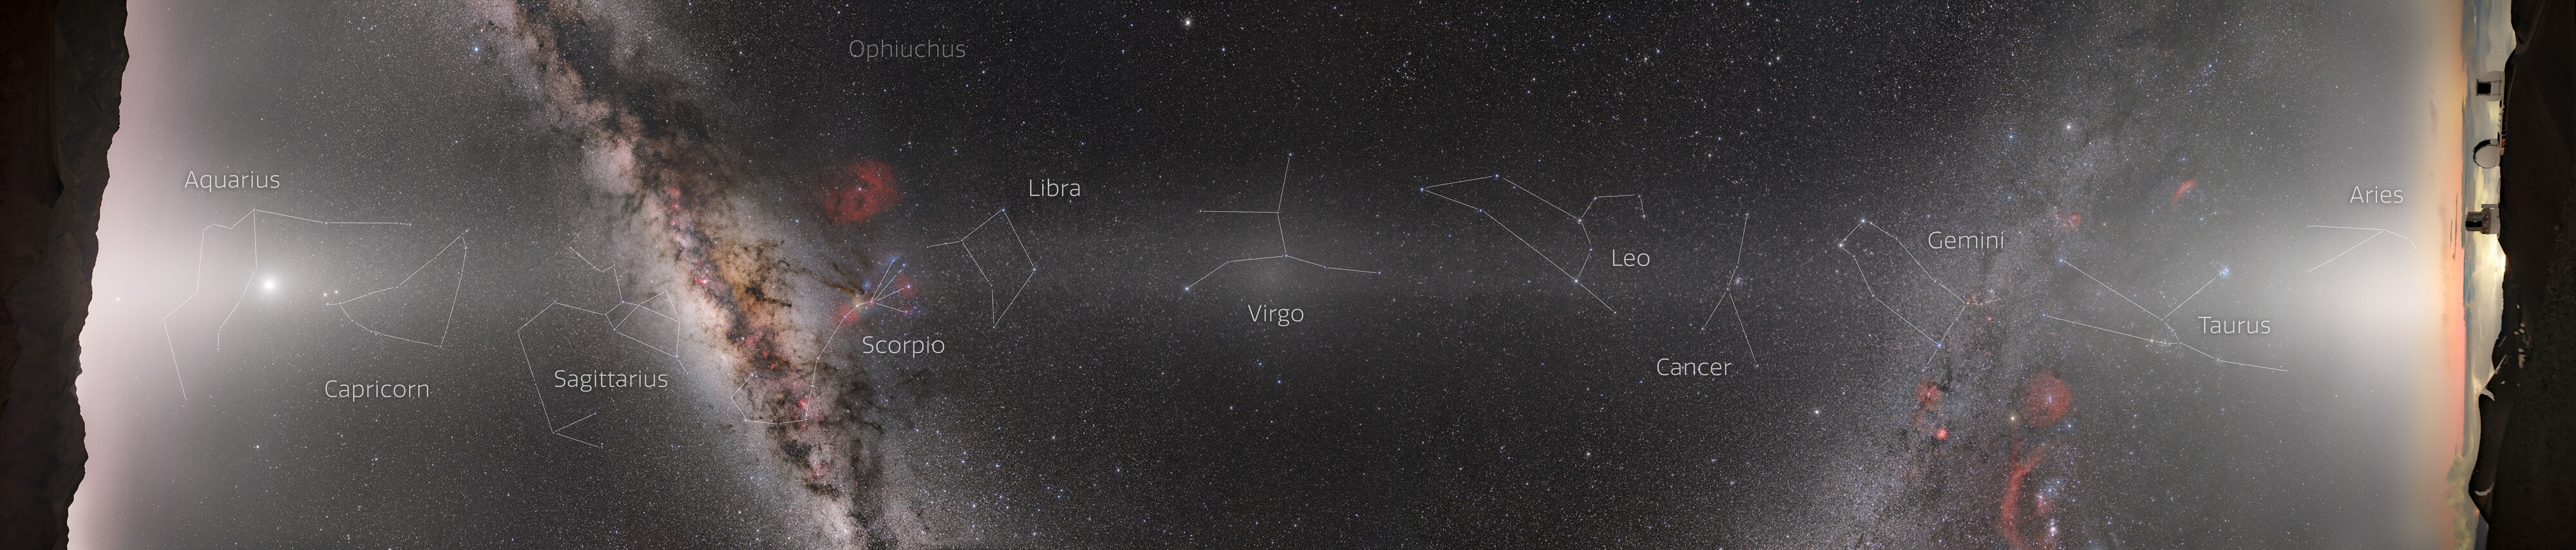

Night Sky from Hawai‘i and Chile

This is a composite panorama of the entire night sky taken from the platforms of Gemini South in Chile (left) and Gemini North in Hawai‘i (right). These two telescopes comprise the International Gemini Observatory, a Program of NSF NOIRLab. The bright white band streaking from left to right is zodiacal light, created by sunlight scattering off interplanetary dust dispersed throughout the Solar System. This light appears along the pathway of the Sun and planets across the sky, known as the ecliptic, and it's so bright that it can easily be mistaken for light pollution on a dark night. The bright patch of light at the center of the image is directly opposite the Sun in the sky. This spot is the Gegenschein. On the left side of the image you can zoom in to see a rising Jupiter along with Venus (brightest spot on the left), Mars, and Saturn in the middle of the zodiacal light.

The dust that produces the zodiacal light and Gegenschein comes from a variety of sources, including comet tails and asteroid collisions. Interestingly, Mars may actually produce a large portion of this dust as it sheds its atmosphere, based on recent studies.

This photo was taken as part of the recent NOIRLab 2022 Photo Expedition to all the NOIRLab sites.

Credit: NOIRLab/NSF/AURA/ P. Horálek (Institute of Physics in Opava), T. Slovinský